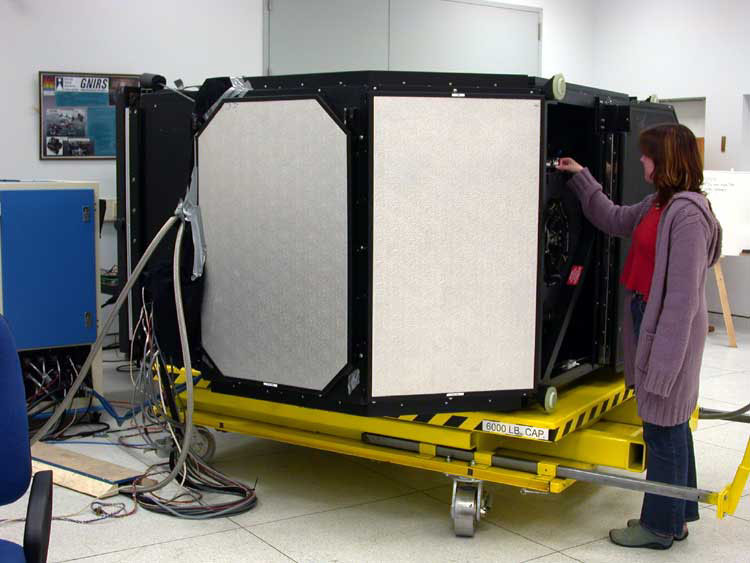

The Gemini Multi-Object Spectrograph (GMOS) at Gemini South

Credit: International Gemini Observatory/NOIRLab/NSF/AURA